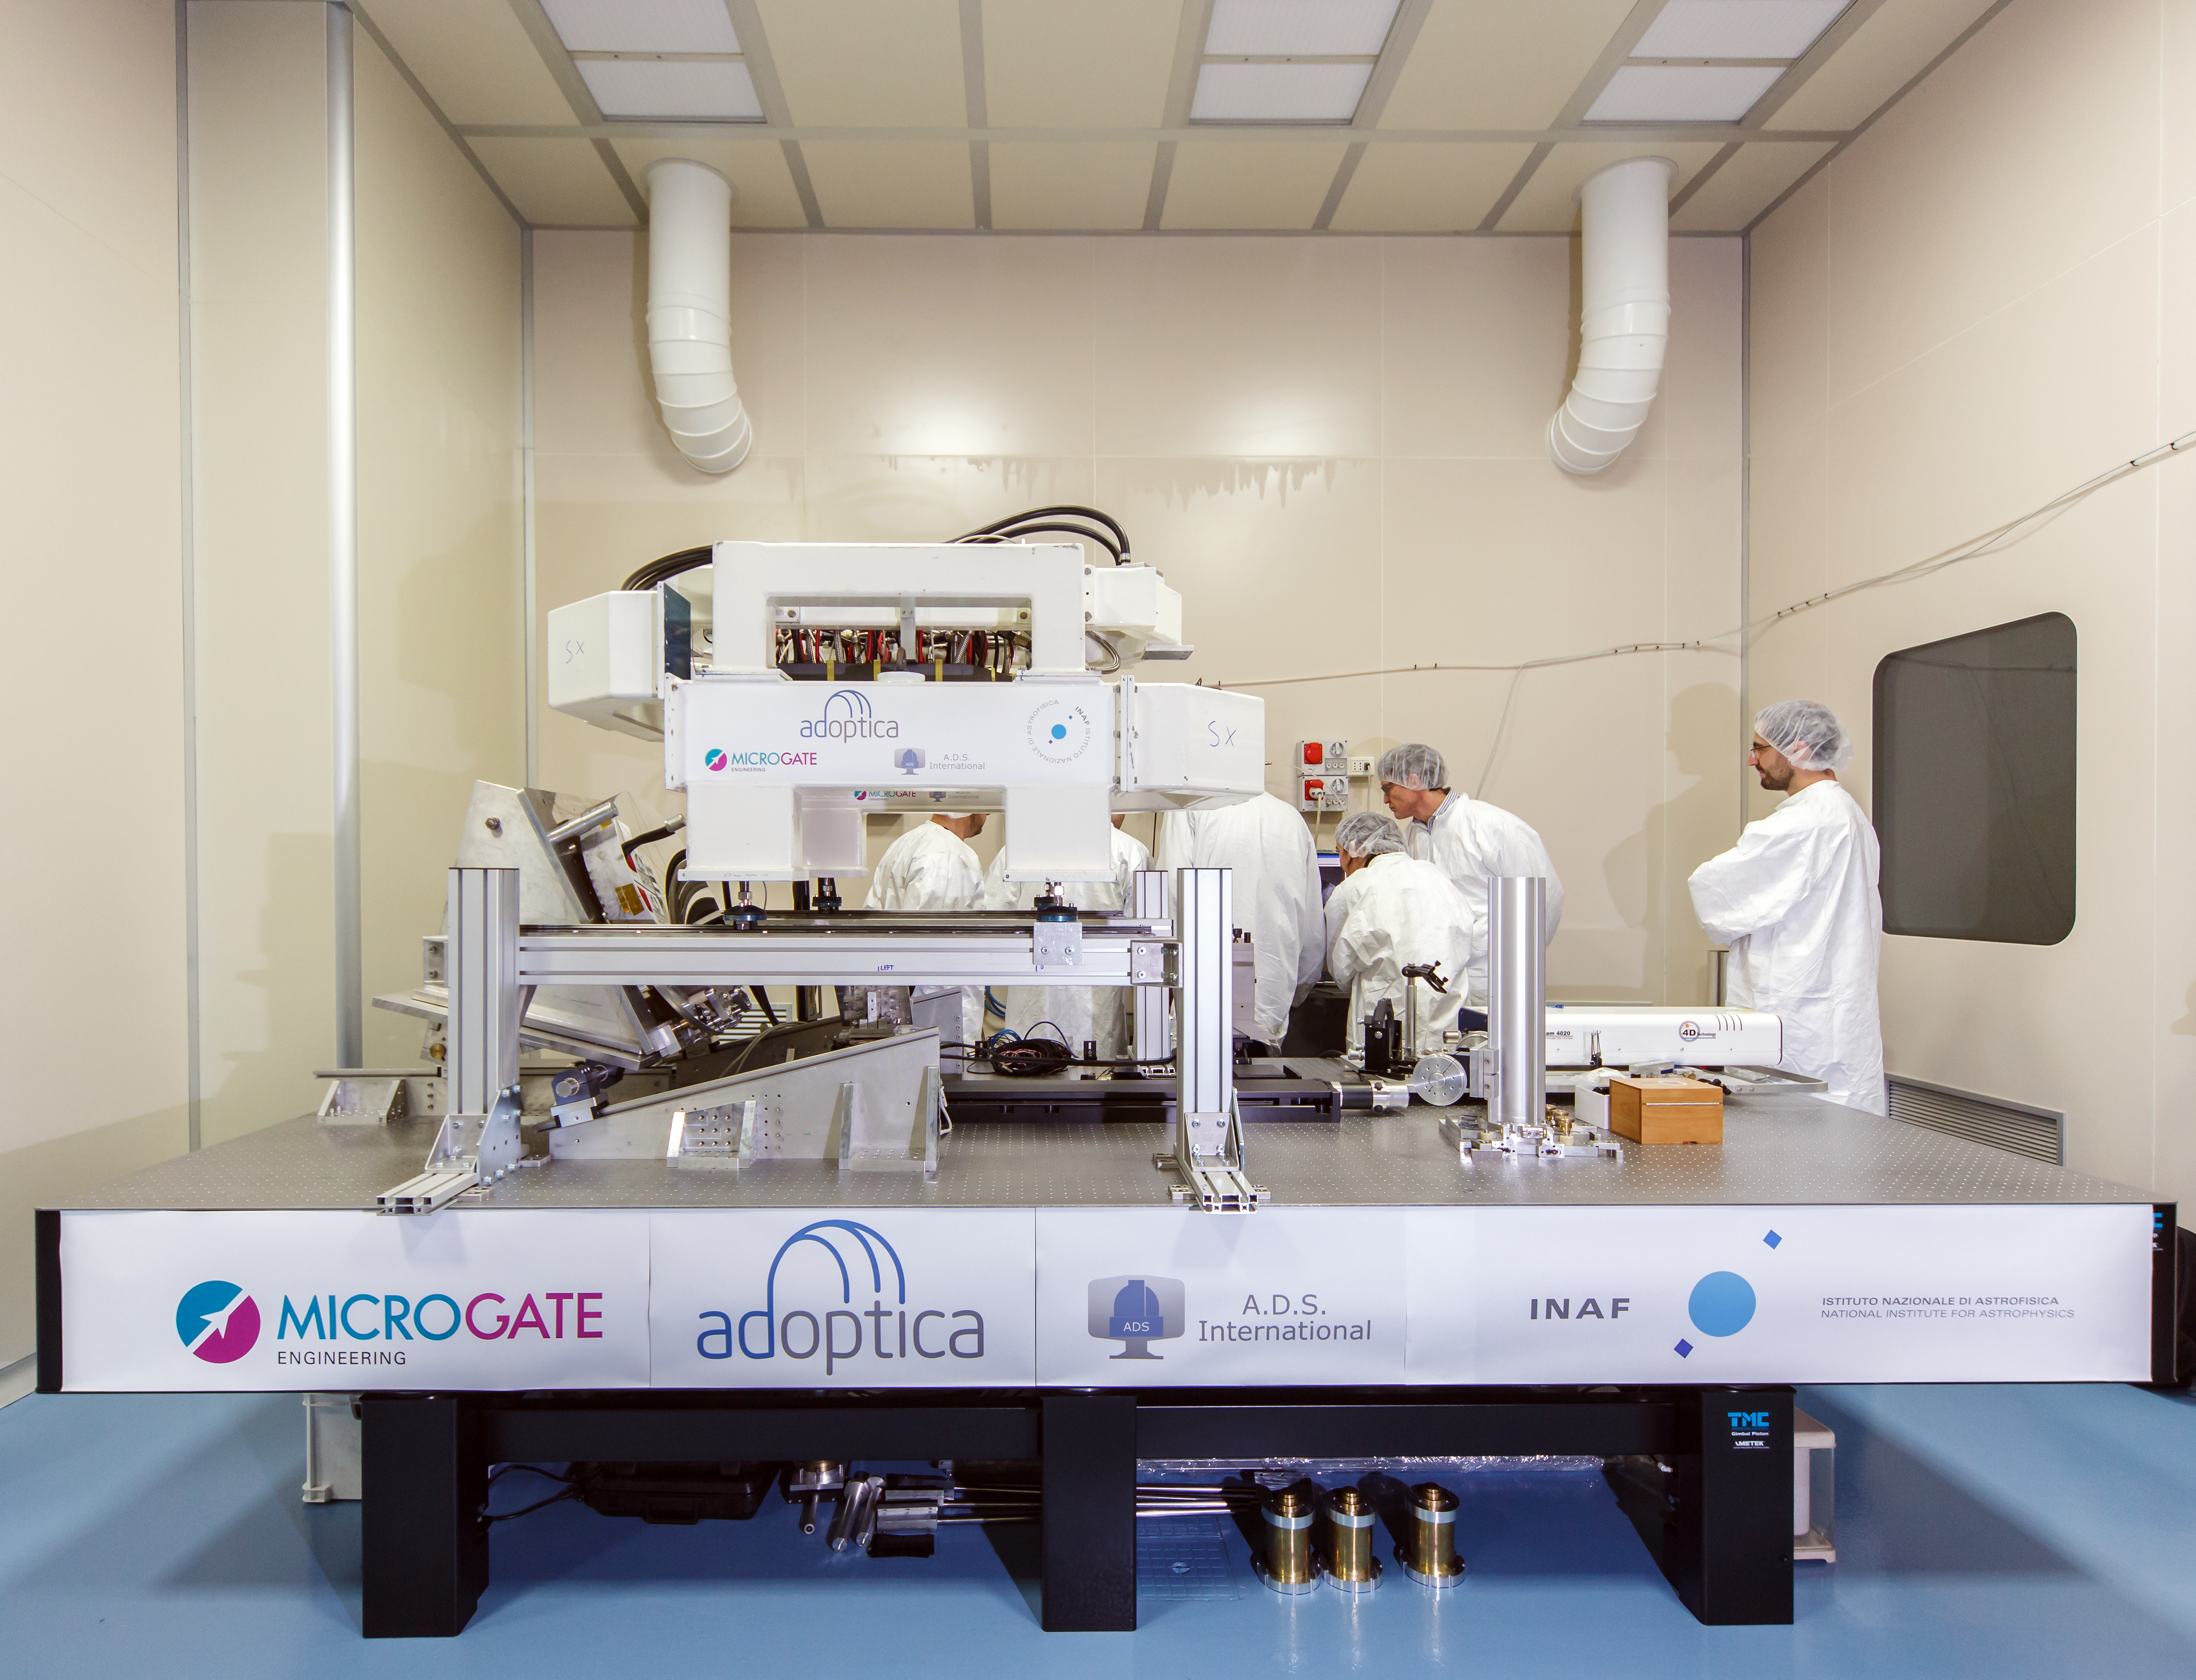

Adaptive mirror unit for the E-ELT under test at AdOptica

The M4 deformable 2.4-metre mirror forms a fundamental part of the E-ELT. This complex collection of mirrors, actuators and control systems can correct the image distortion caused by the turbulence of the Earth’s atmosphere in real time, as well as correct for deformations of the structure of the main telescope caused by wind. The corrected optical system will make the images obtained at the telescope almost as sharp as those taken in space.

This picture shows the optical test of the M4 demonstration prototype.

Credit: ESO/AdOptica